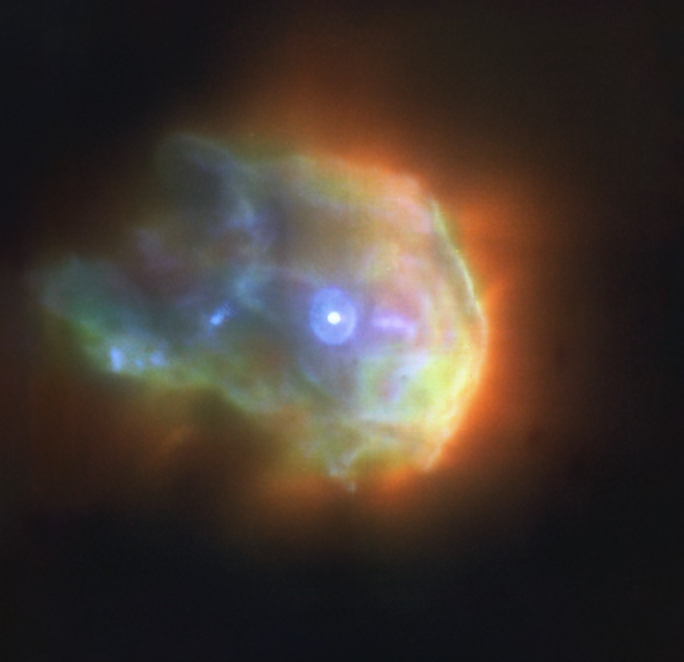

A stellar sprinkler (alternative colour view)

This is the young stellar object 244-440 in the Orion Nebula observed with ESO’s Very Large Telescope (VLT) –– the sharpest image ever taken of this object. The data were obtained with the Multi Unit Spectroscopic Explorer (MUSE) instrument, with red, green and blue colours mapping the distribution of argon, hydrogen and oxygen respectively. MUSE captures data at thousands of different wavelengths all at once, allowing astronomers to study not only the distribution of many different chemical elements but also how they move. Click here for a more detailed description of this object.

Credit: ESO/Kirwan et al.